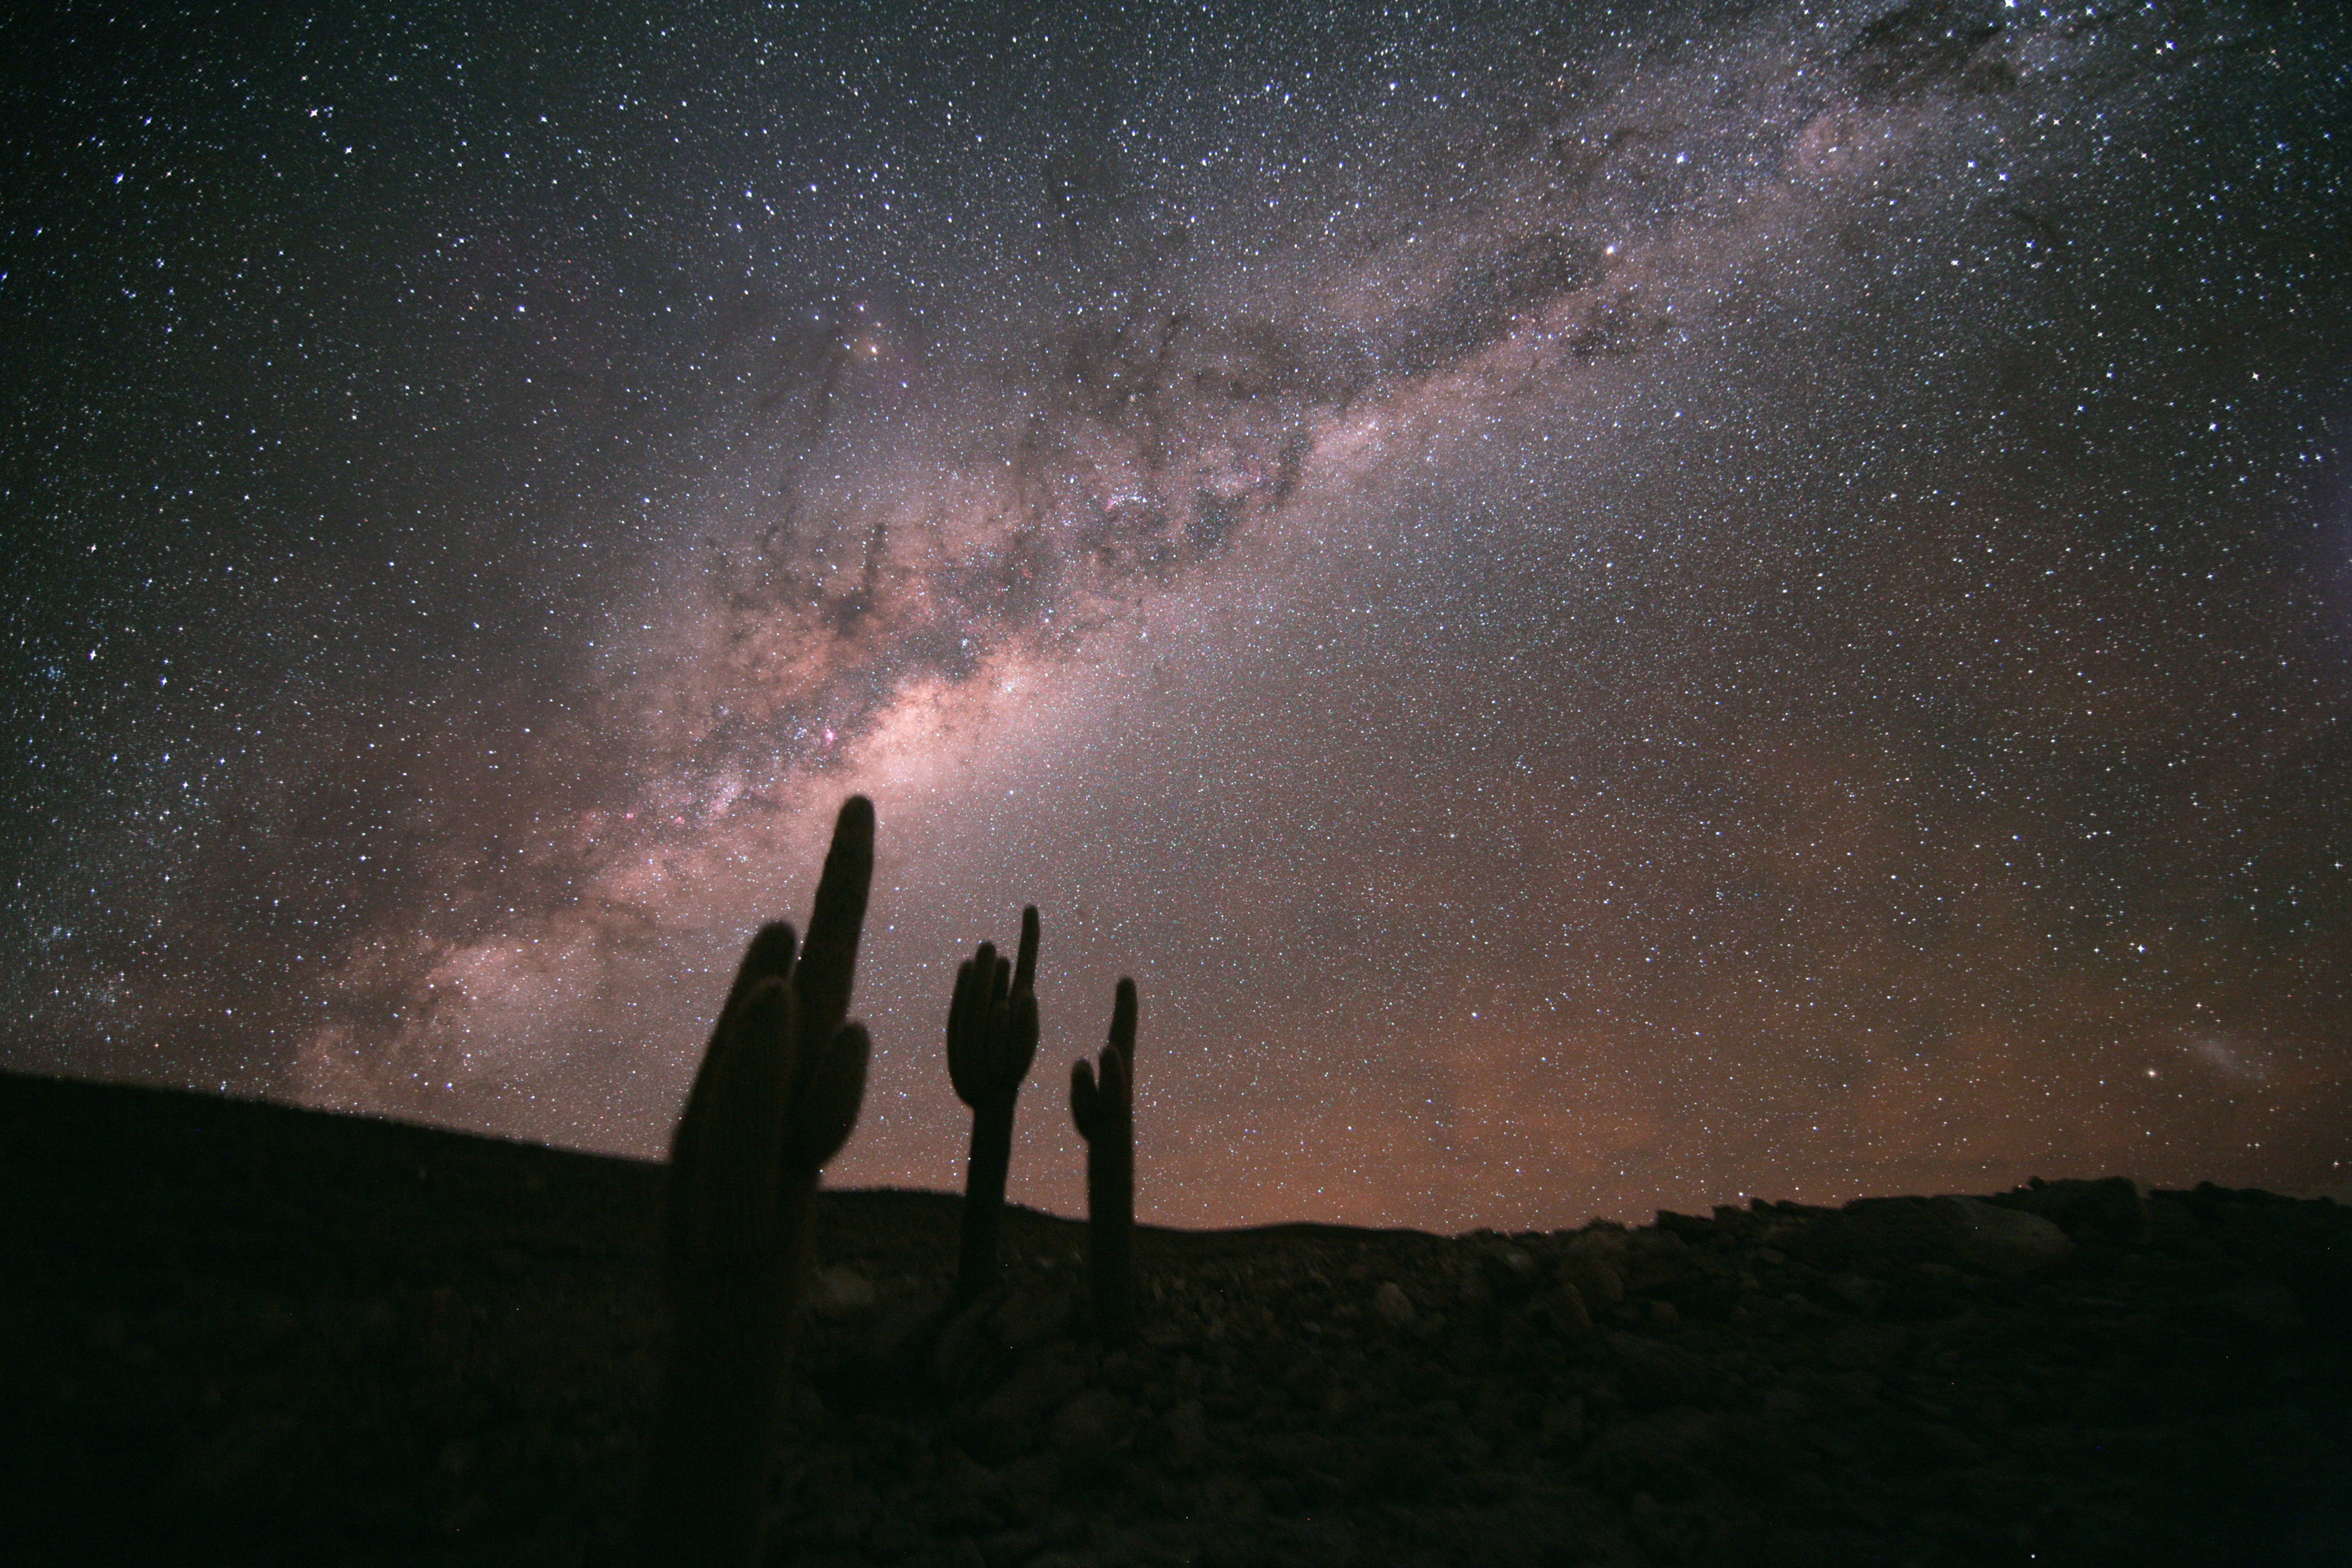

Echinopsis Atacamensis and the Milky Way

The winding road connecting the ALMA Operation Support Facility at 3,000m altitude to the Array Operation Site (5,000m high) passes an area between 3500m and 3800m dominated by large cacti (Echinopsis Atacamensis). These cacti grow on average 1cm per year, and reach heights of up to 9m.

Stephane Guisard recently captured the beautiful sky above this unique location in the Chilean Atacama Desert. The Milky Way is seen in all its glory, as well as, in the lower right, the Large Magellanic Cloud.

Credit: ESO/S. Guisard (www.eso.org/~sguisard)